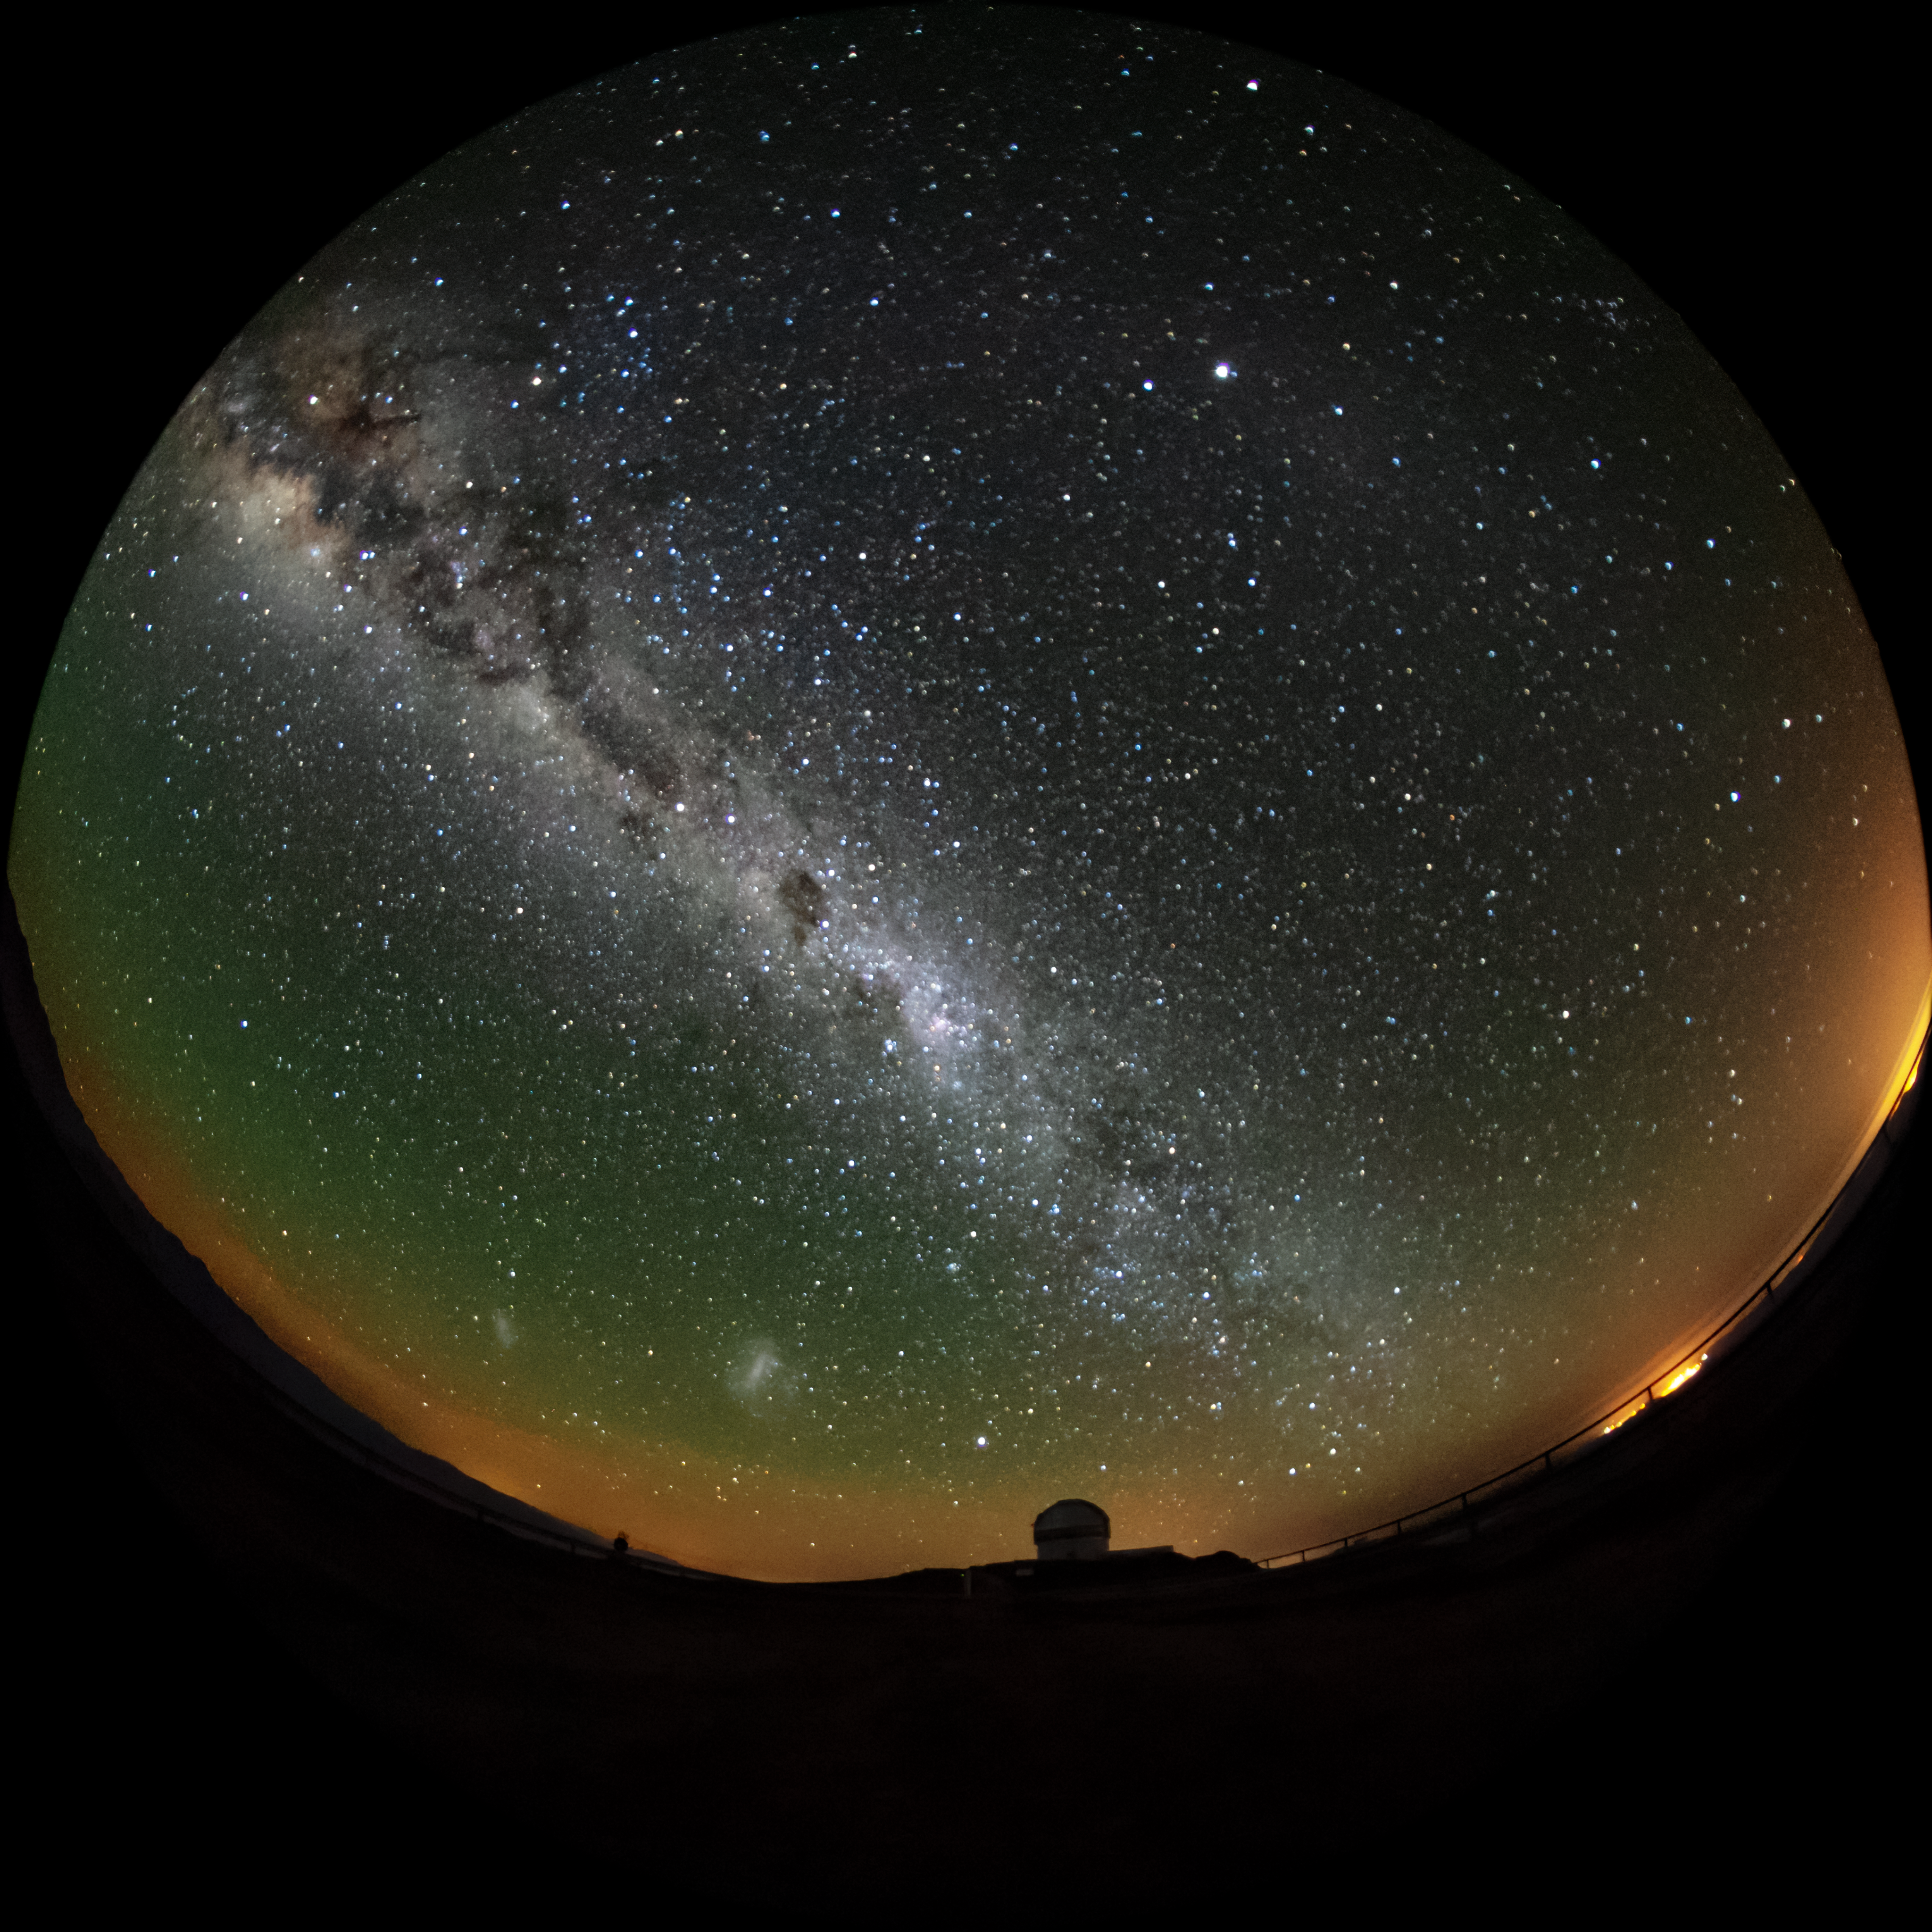

The Milky Way over Gemini South

This wide-angle photo shows the Milky Way spanning high above the Gemini South 8-meter telescope located on Cerro Pachón, Chile. The two Magellanic Clouds are also visible, along with some airglow near the horizon. Gemini South is a part of the International Gemini Observatory, a program of NSF NOIRLab.

Credit: International Gemini Observatory/NOIRLab/AURA/NSF/M. Paredes